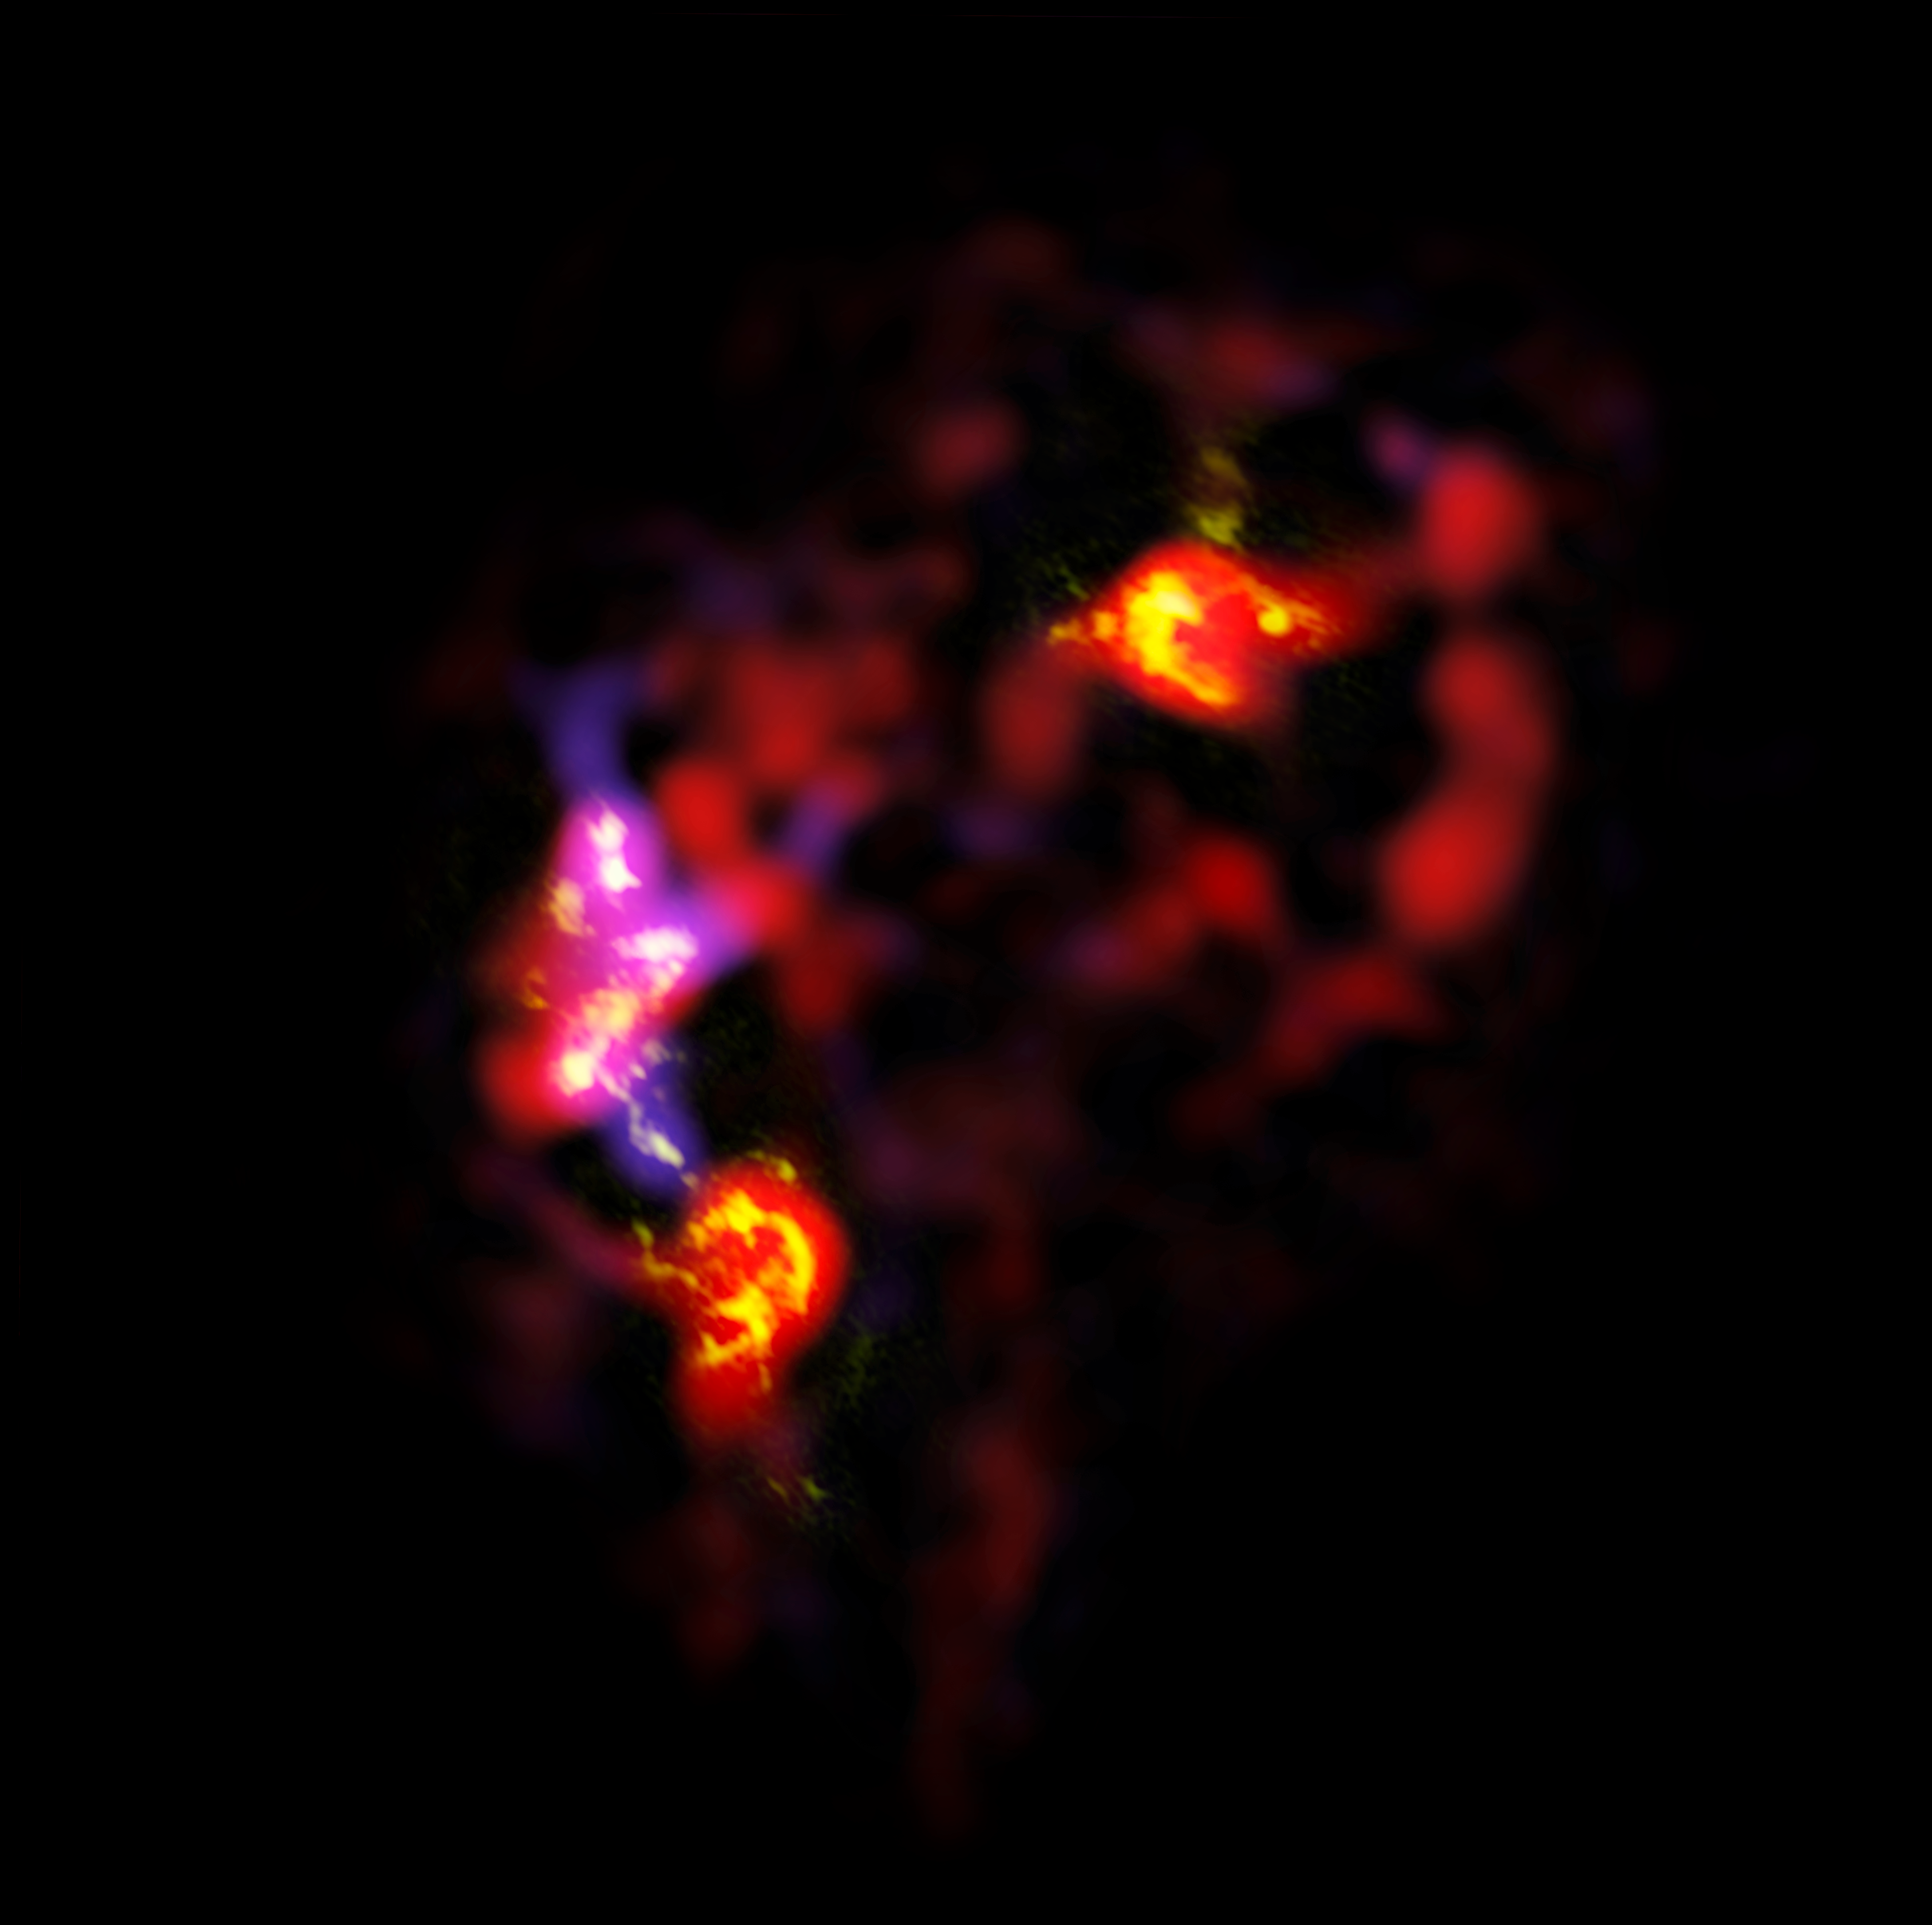

ALMA view of the antennae galaxies

The Antennae Galaxies (also known as NGC 4038 and 4039) are a pair of distorted colliding spiral galaxies about 70 million light-years away, in the constellation of Corvus (The Crow). This view shows an image of the galaxies made by ALMA, in two different wavelength ranges, during the observatory's early testing phase.

Most of the ALMA test observations used to create this image were made using only twelve antennas working together — far fewer than will be used for the first science observations — and much closer together as well. Both of these factors make the new image just a taster of what is to come. As the observatory grows, the sharpness, speed, and quality of its observations will increase dramatically as more antennas become available and the array grows in size. This is nevertheless the best submillimetre-wavelength image ever taken of the Antennae Galaxies and opens a new window on the submillimetre Universe.

ALMA’s view shows us something that cannot be seen at visible or infrared wavelengths: the clouds of dense cold gas from which new stars form. The ALMA observations were made at specific wavelengths of millimetre and submillimetre light (ALMA bands 3 and 7), tuned to detect carbon monoxide molecules in the otherwise invisible hydrogen clouds, where new stars are
forming.

Massive concentrations of gas are found not only in the hearts of the two galaxies, but also in the chaotic region where they are colliding. Here, the total amount of gas is billions of times the mass of the Sun — a rich reservoir of material for future generations of stars. Observations like these will be vital in helping us understand how galaxy collisions can trigger the birth of new stars. This is just one example of how ALMA reveals parts of the Universe that cannot be seen with visible-light and infrared telescopes.

Credit: ALMA (ESO/NAOJ/NRAO)